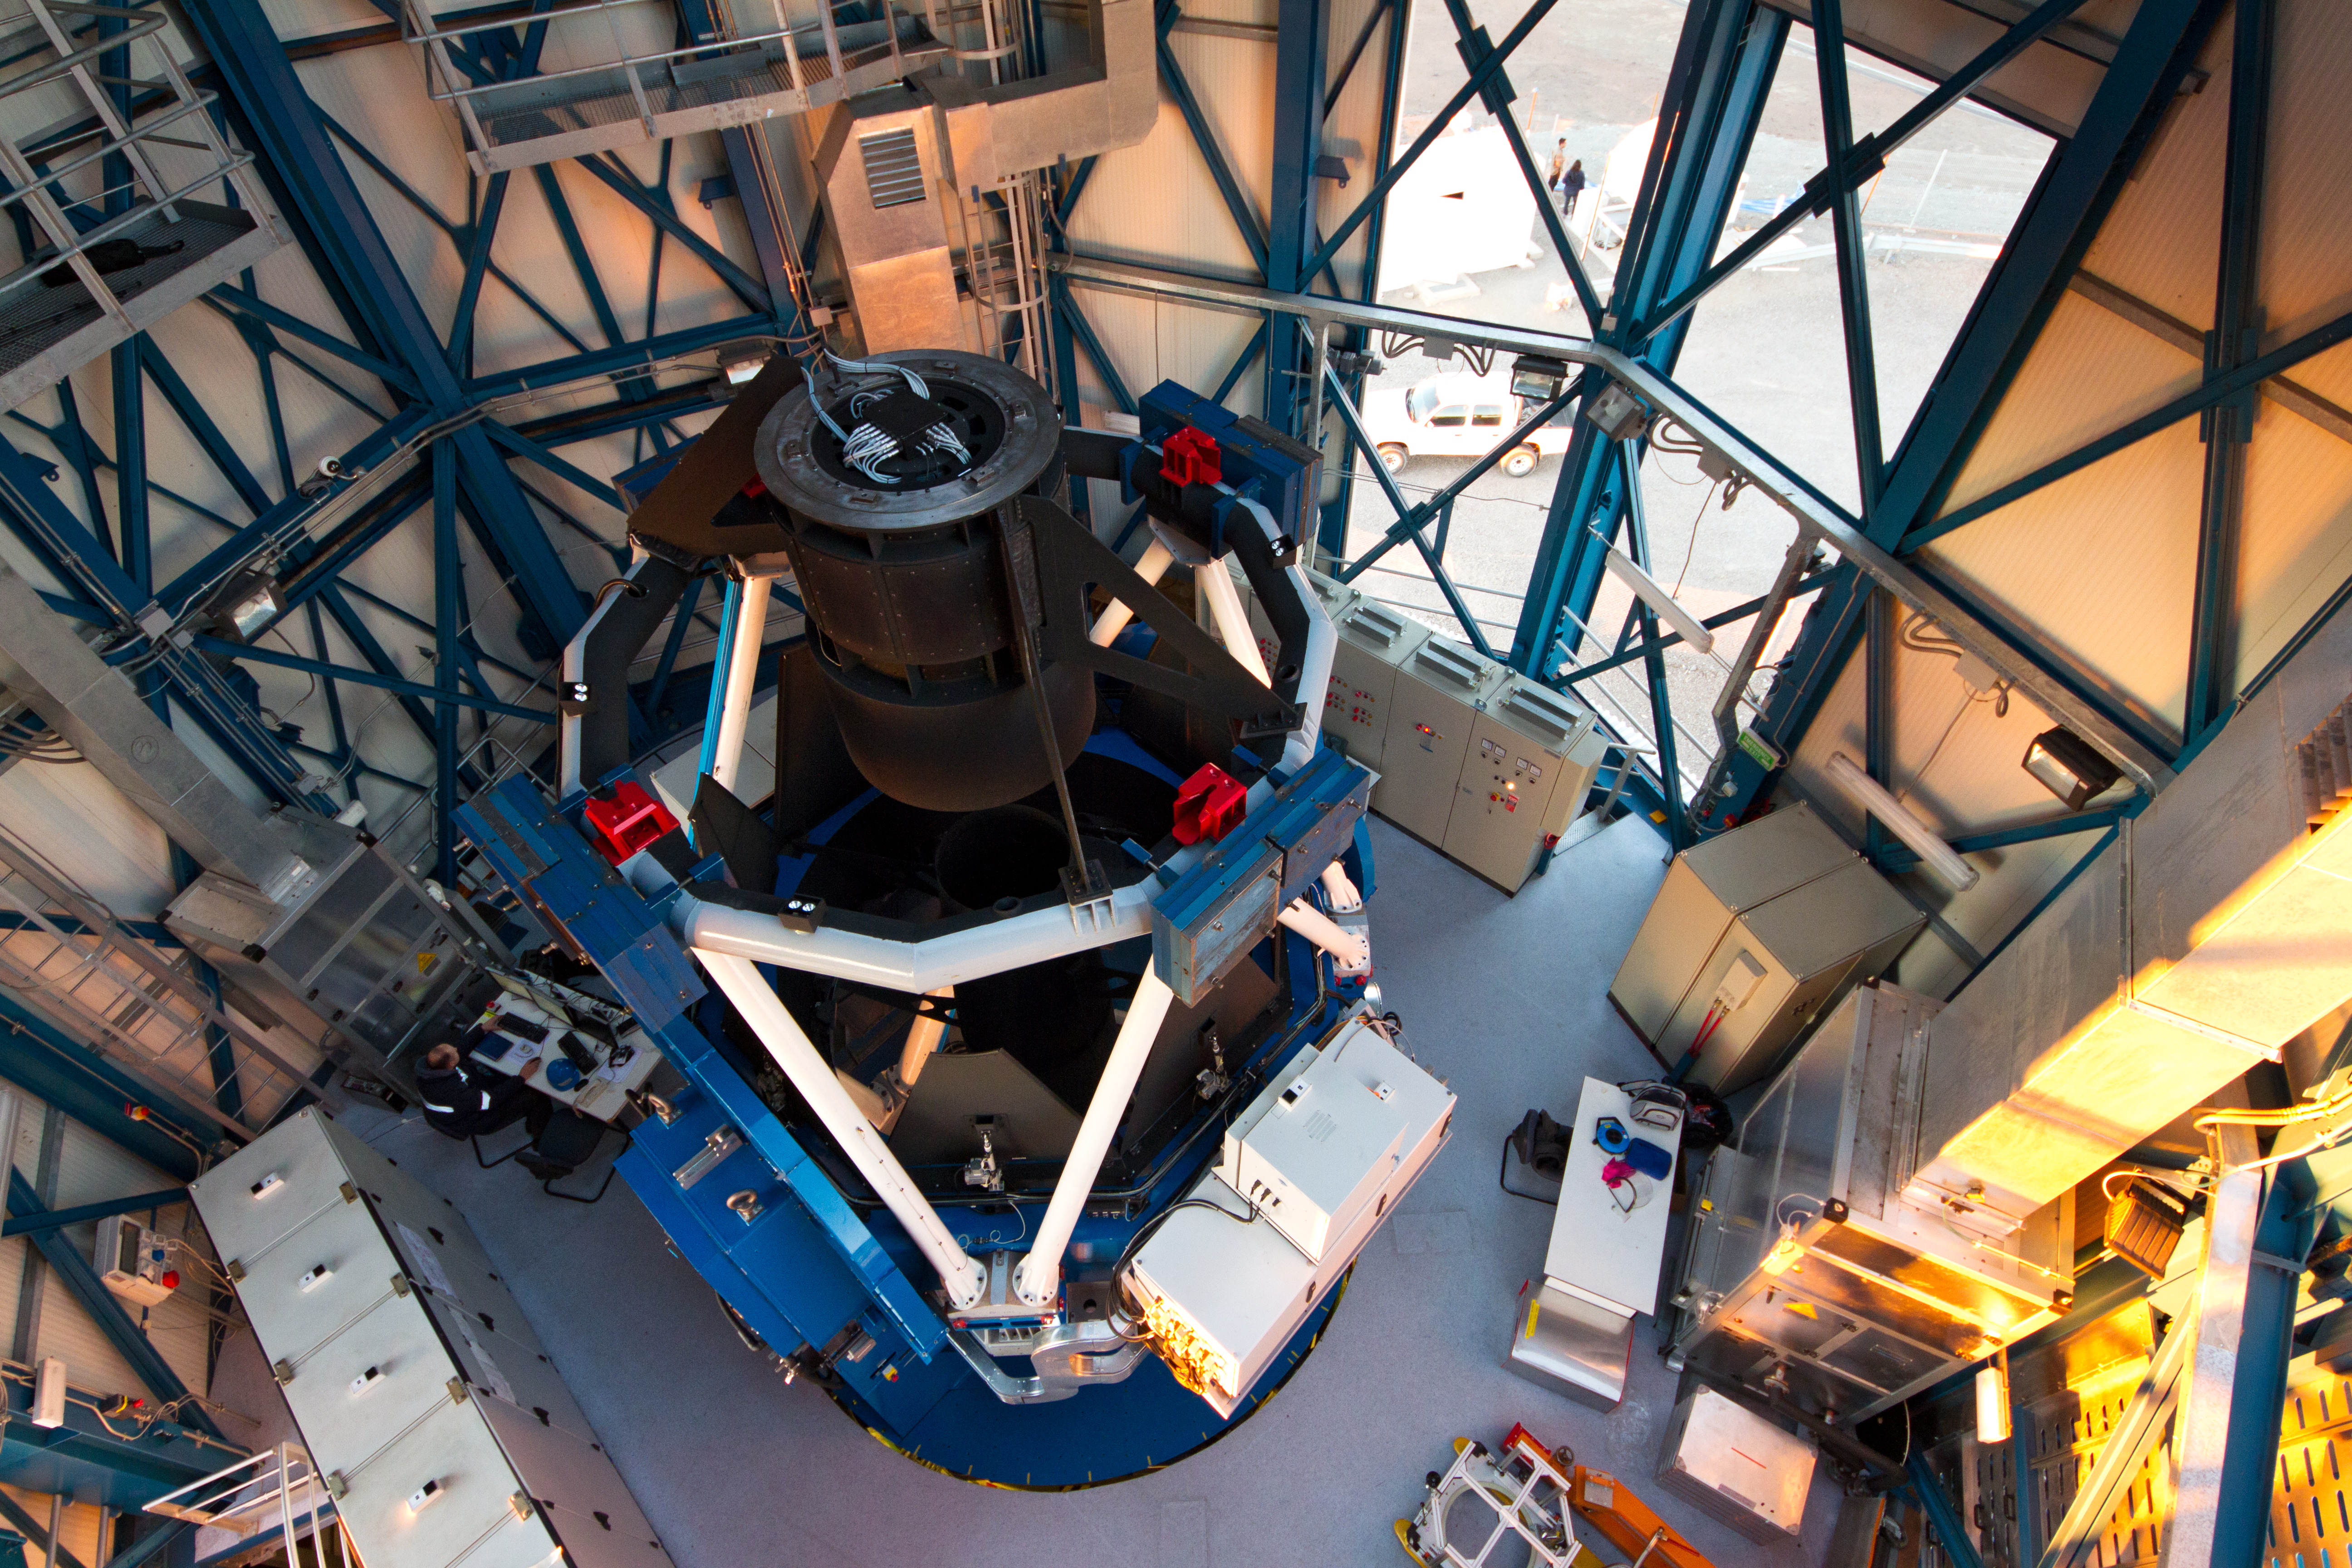

The VLT Survey Telescope (VST)

The VLT Survey Telescope (VST) at Cerro Paranal. The VST is a state-of-the-art 2.6-metre telescope equipped with OmegaCAM, a monster 268 megapixel CCD camera with a field of view four times the area of the full Moon. It will survey the visible-light sky. The VST is the result of a joint venture between ESO and the Capodimonte Astronomical Observatory (OAC) of Naples, a research centre of the Italian National Institute for Astrophysics (INAF).

Credit: ESO/G. Lombardi (glphoto.it)